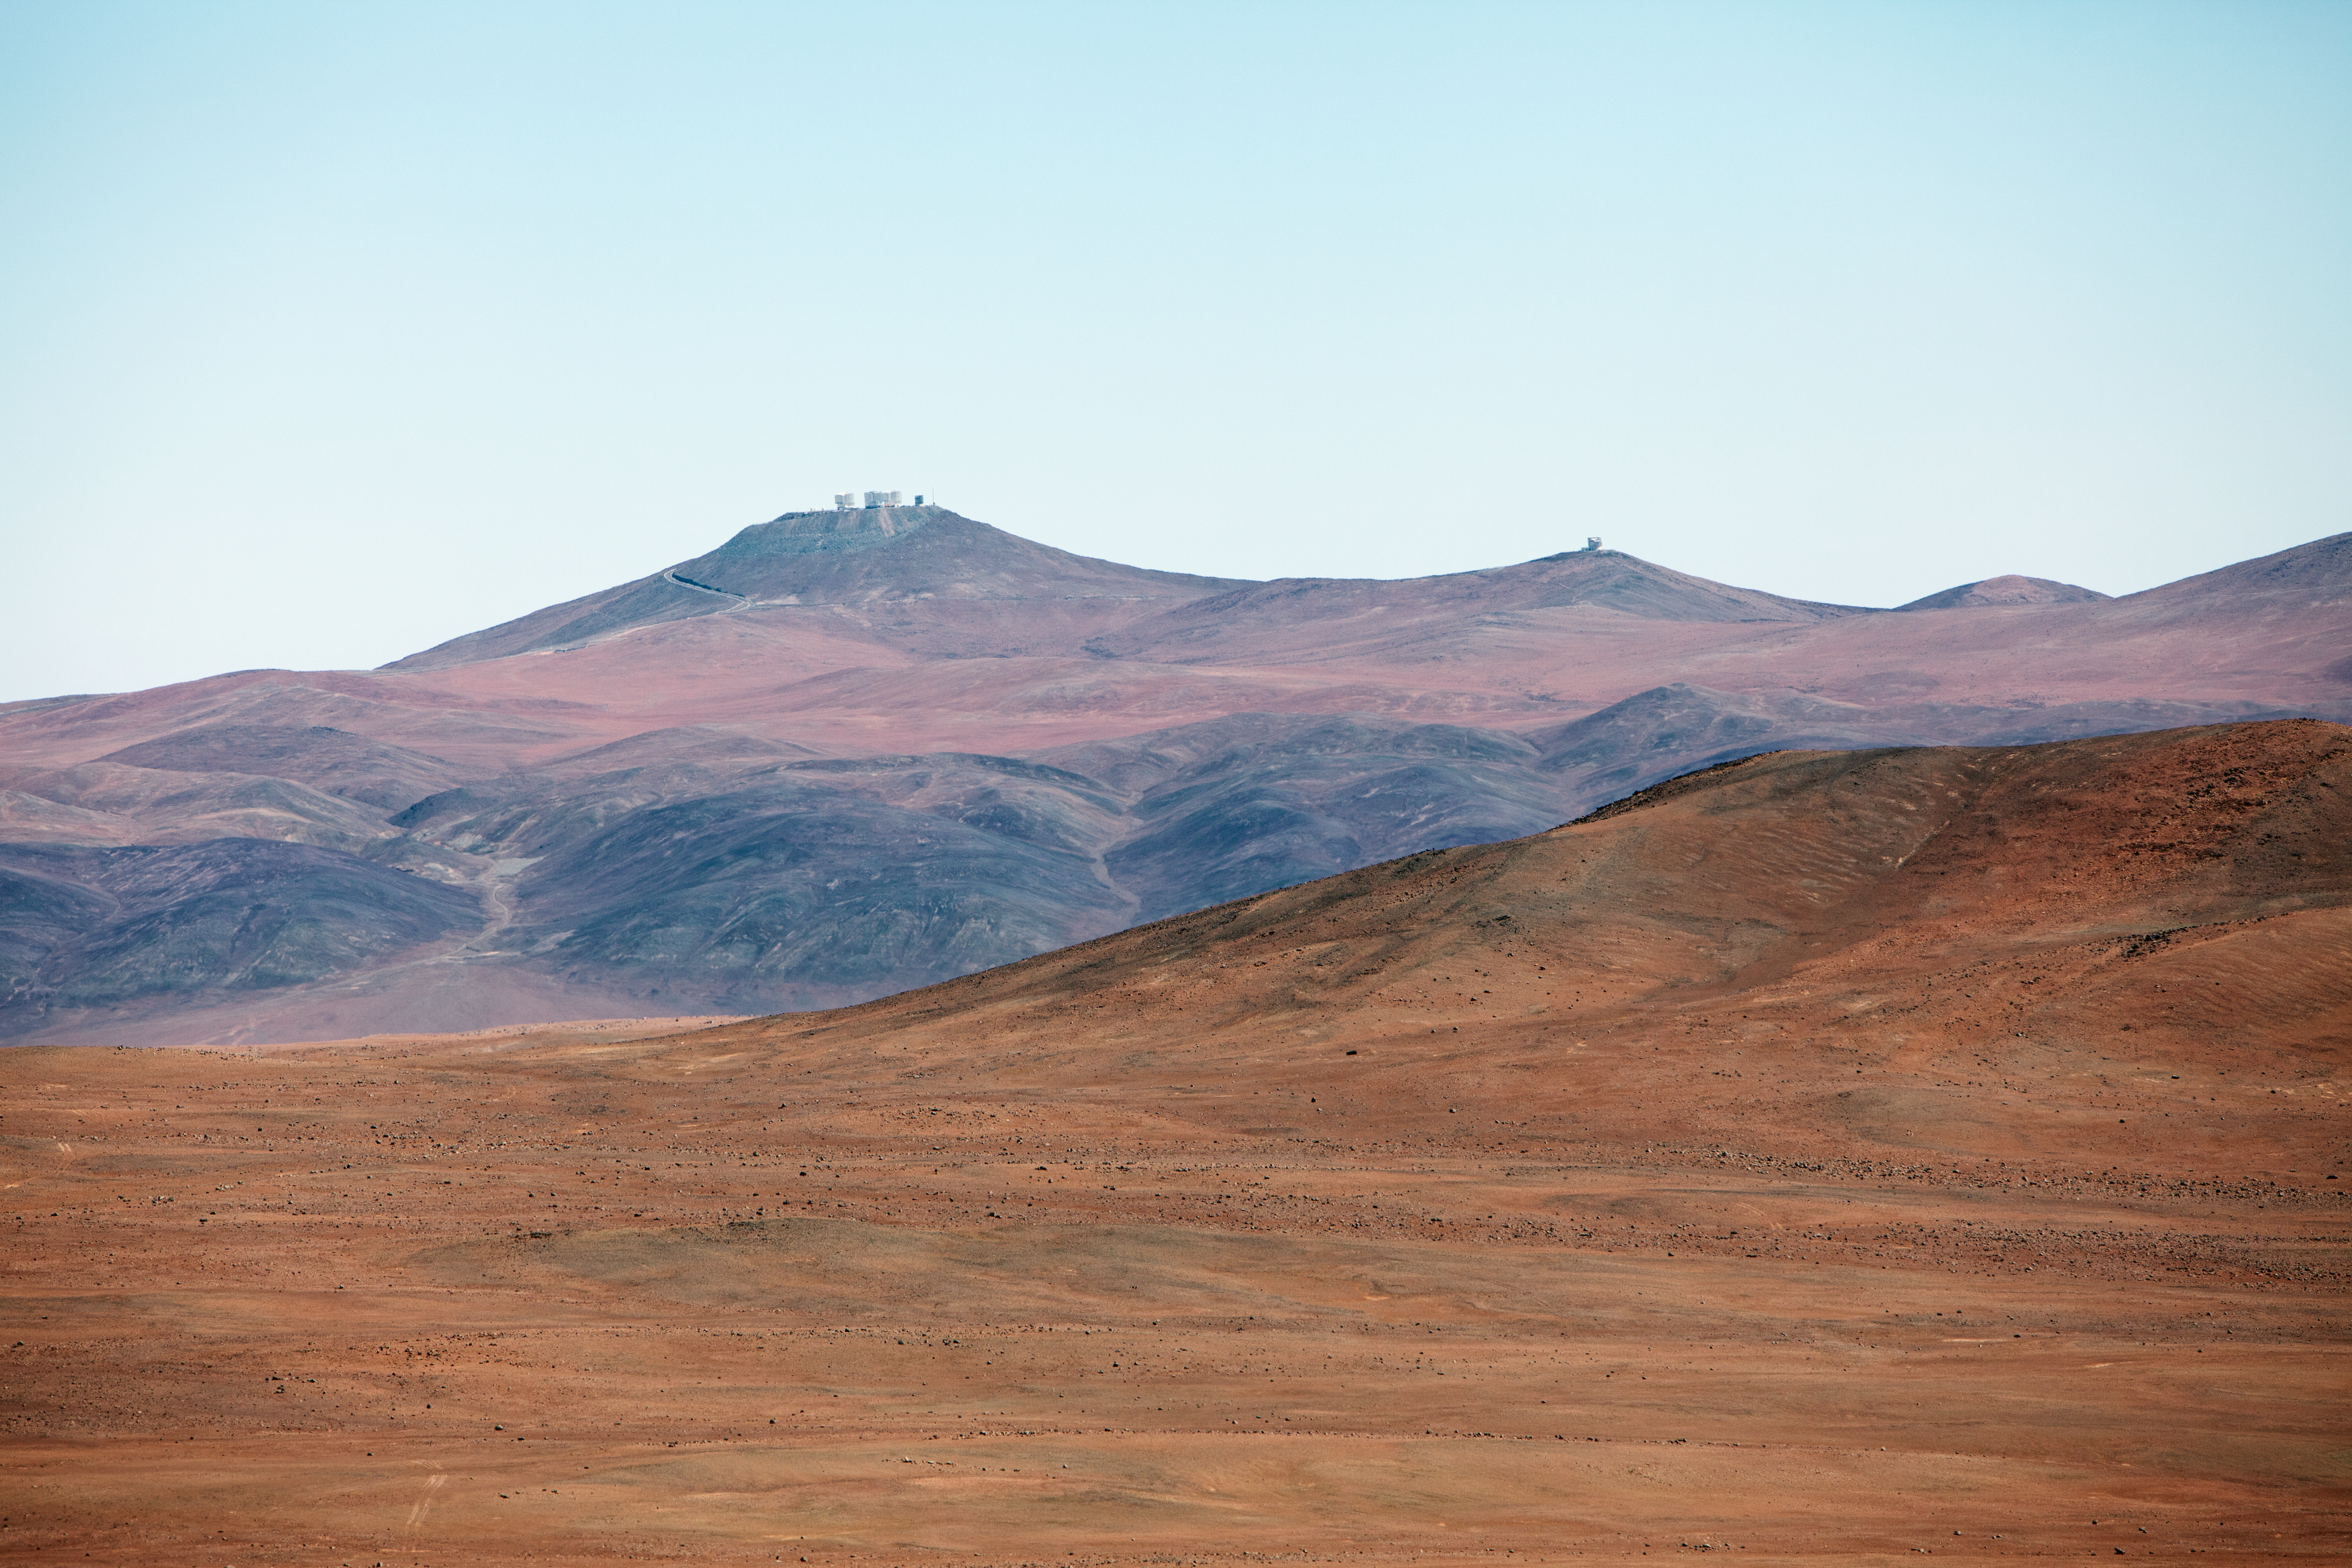

On the road to Armazones

On the road from Paranal to Cerro Armazones, Paranal can be seen in the distance.

Credit: ESO